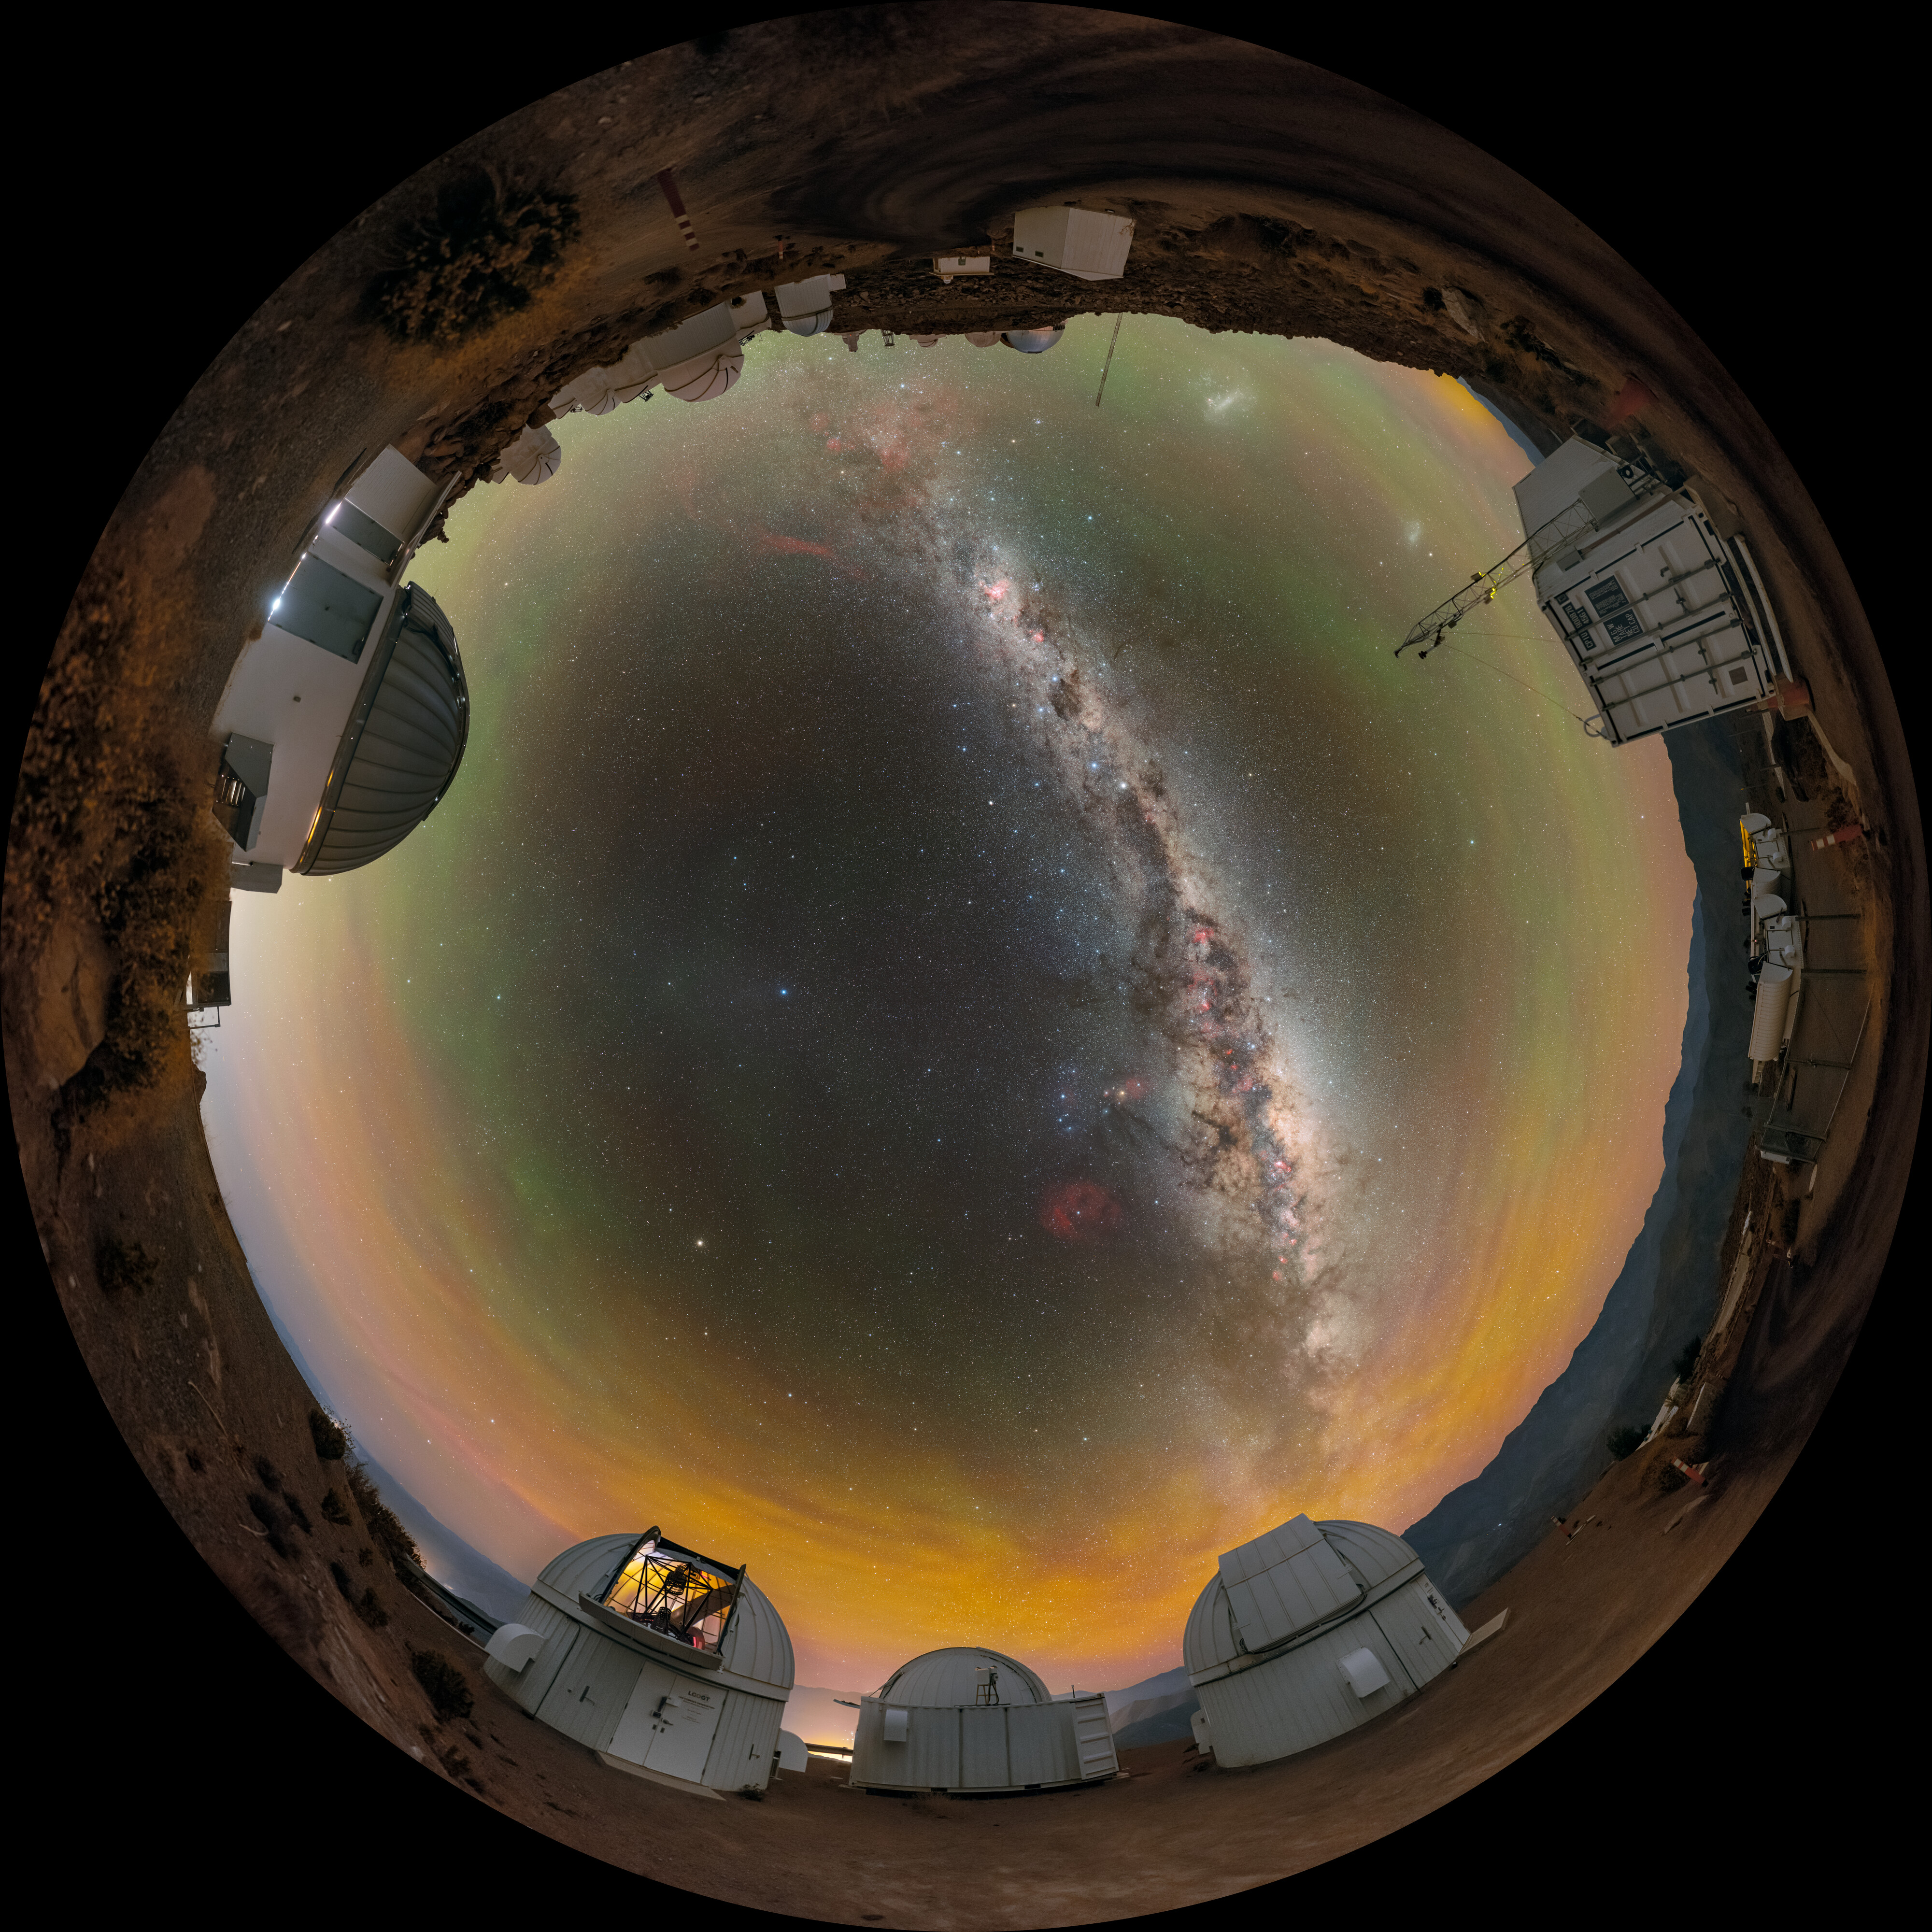

Time-Domain Astronomy at Cerro Tololo Fulldome

A stunning view of the Milky Way above the U.S. National Science Foundation Cerro Tololo Inter-American Observatory (CTIO), a Program of NSF NOIRLab. Shown here are many of the facilities operated by Las Cumbres Observatory (LCO), including the three Las Cumbres Observatory 1-meter Telescopes (left) and the ‘igloo’ for an echelle spectrograph (center). The Planetary Defense 1.3-meter Telescope is also in this photo.

Find this Image of the Week here and the 360 panorama here.

Credit: CTIO/NOIRLab/NSF/AURA/P. Horálek (Institute of Physics in Opava), M. Kosari